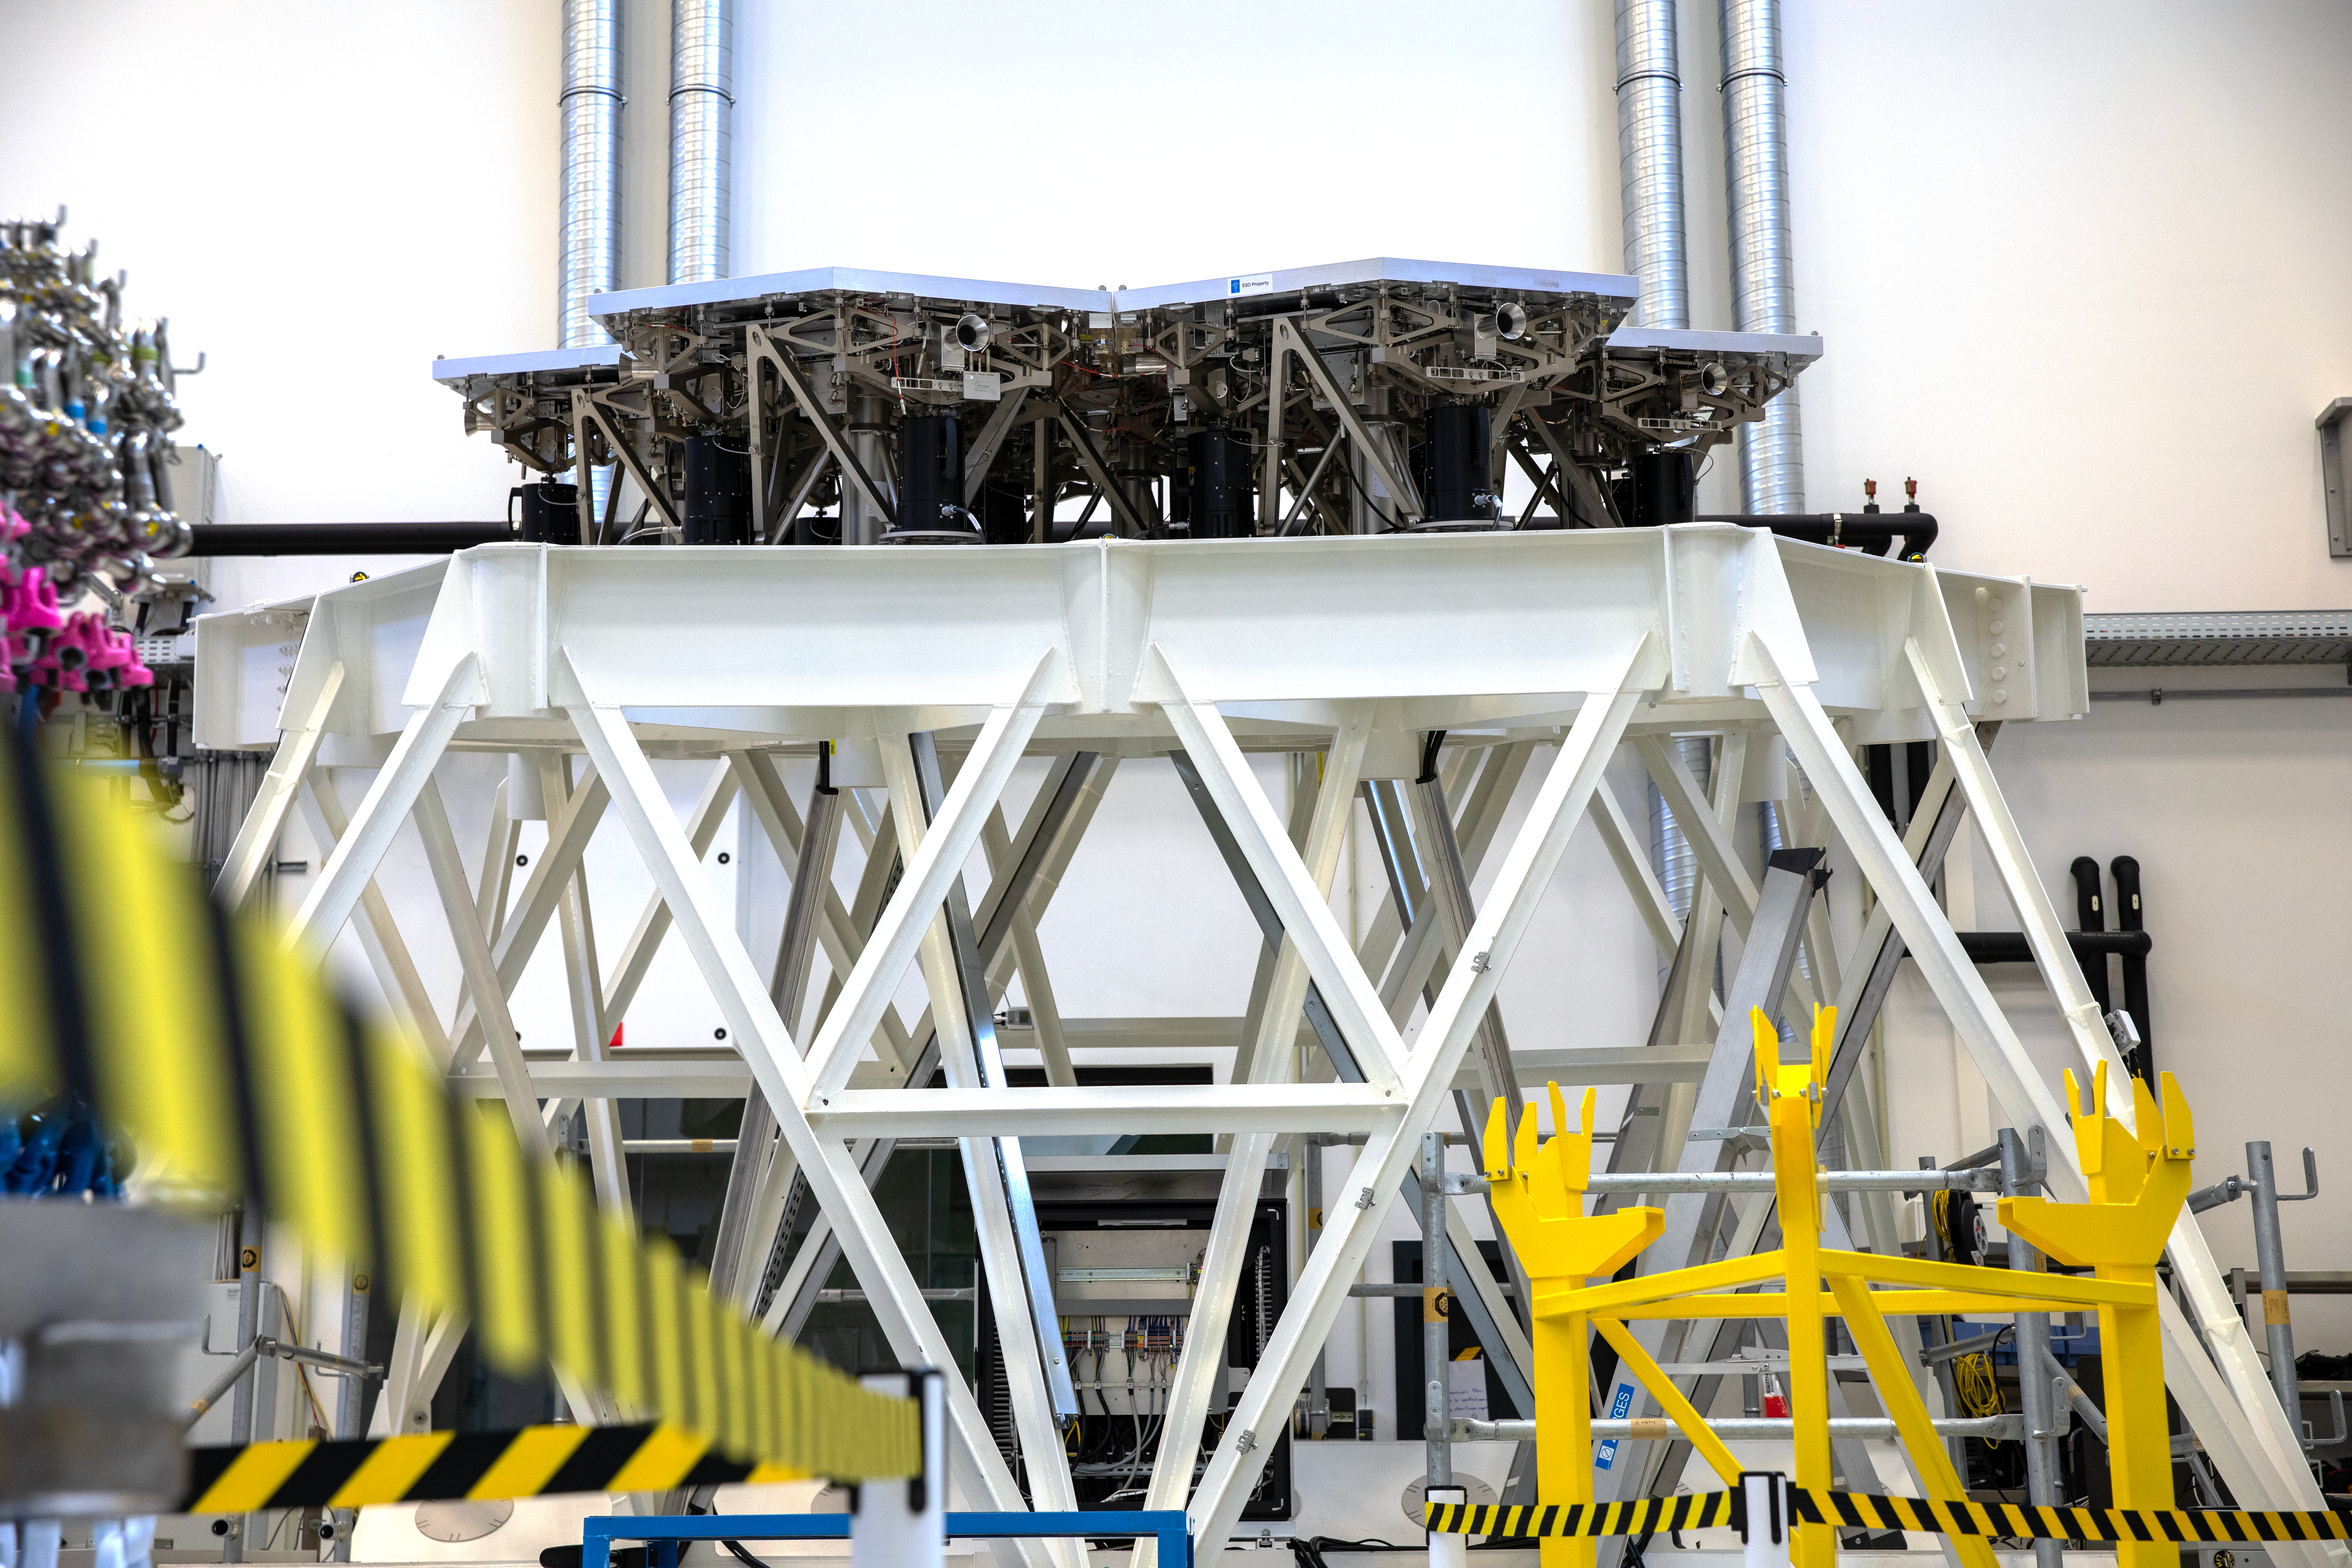

Support system for the ELT’s main mirror

This photograph shows a test support system underneath mock-up segments of the ELT’s main mirror. The black cylinders are positioning actuators that keep all segments aligned with each other. Each segment is equipped with three actuators. The trumpet-shaped structures at the sides are used to grab and lift the segments with a special crane. Each segment has three of these gripping points.

This structure, at the Large Integration Hall in ESO Garching, has been used by ESO engineers for testing.

Credit: ESO/A. Tsaousis